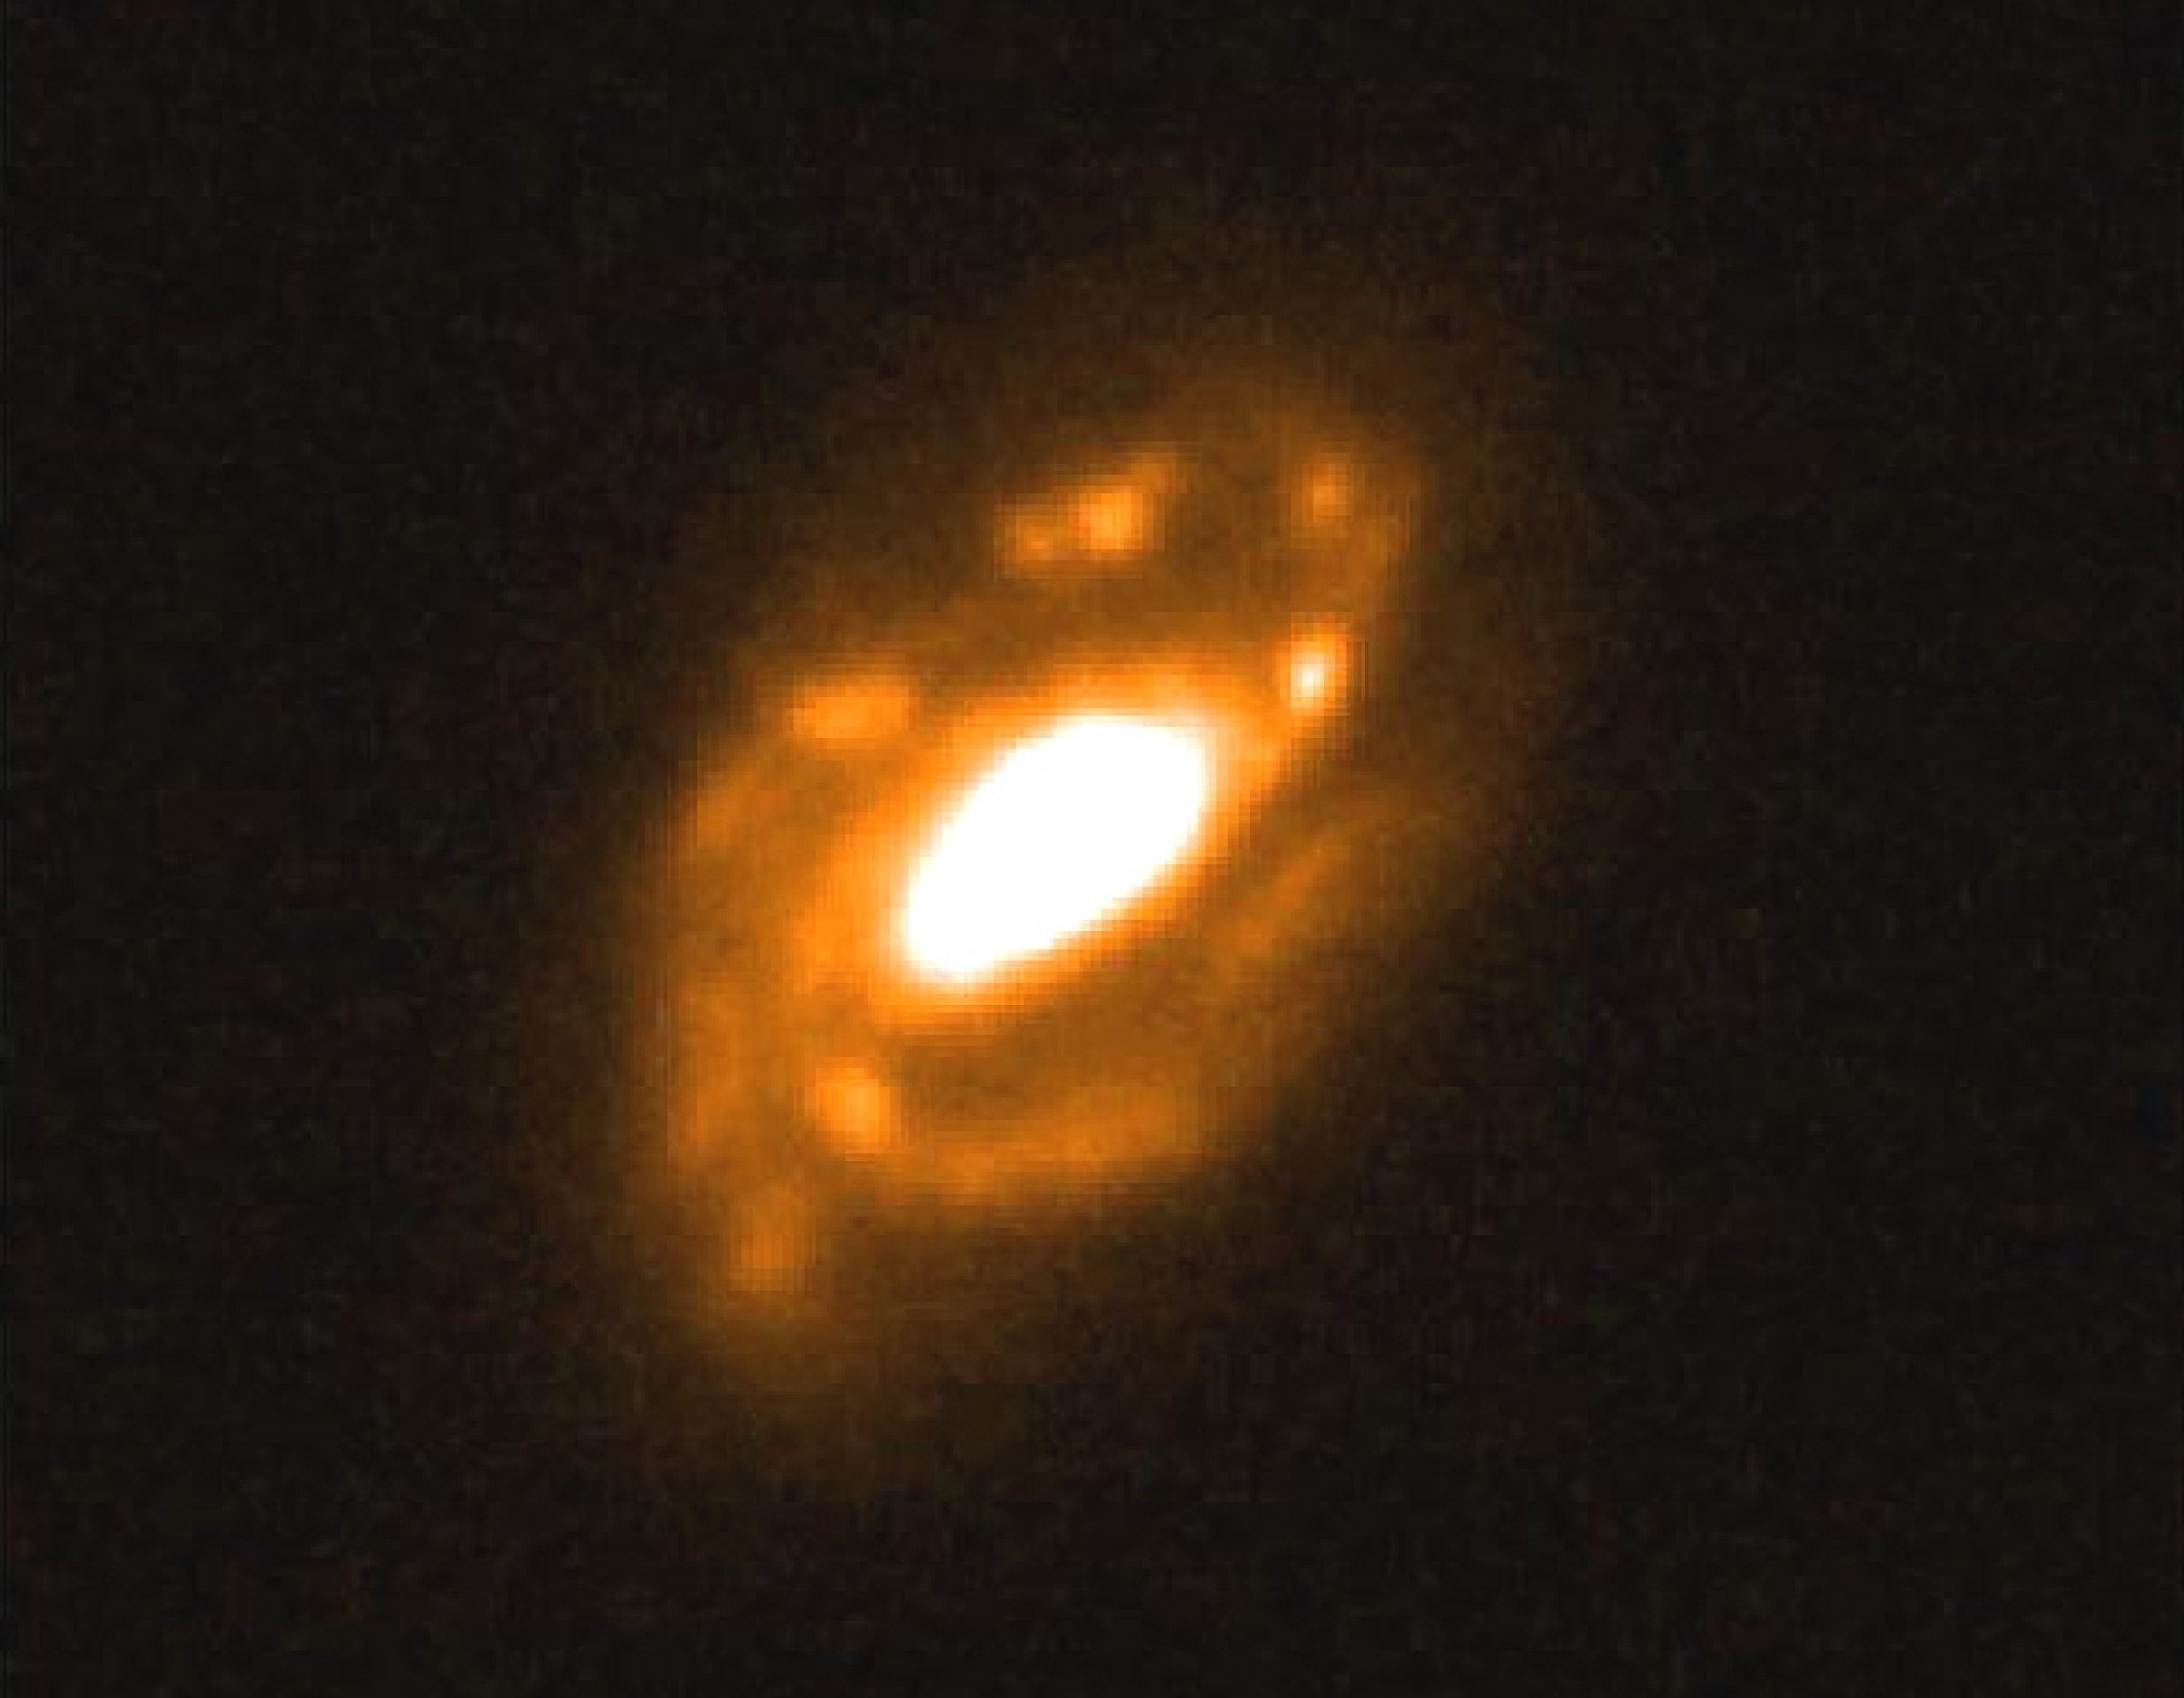

Massive spiral galaxy ISOHDFS 27

This photo is reproduced from an optical image of the distant galaxy ISOHDFS 27, obtained with the Hubble Space Telescope (HST). The angular size of this galaxy is about 7 arcsec, corresponding to about 130,000 light-years (40 kpc) at the distance of the galaxy, approx. 6,000 million light-years. The inclination of the galaxy's main plane to the line-of-sight is about 50°.

This image covers an area of approx. 7 x 8 arcsec 2 ; North is up, East is to the left. The present results are based on observations that were collected in visitor mode during August 18-20, 2000. For these observations, ISAAC was used in medium resolution mode (R ~ 5000) with a slit of 0.6 arcsec x 2 arcmin. The pixel scale is 0.146 arcsec/pix. The wavelength for the H-alpha is 1.0370 µm and the SZ band was used for the observations. The seeing was very good throughout the run (from 0.2 - 0.9 arcsec).

Credit: ESO